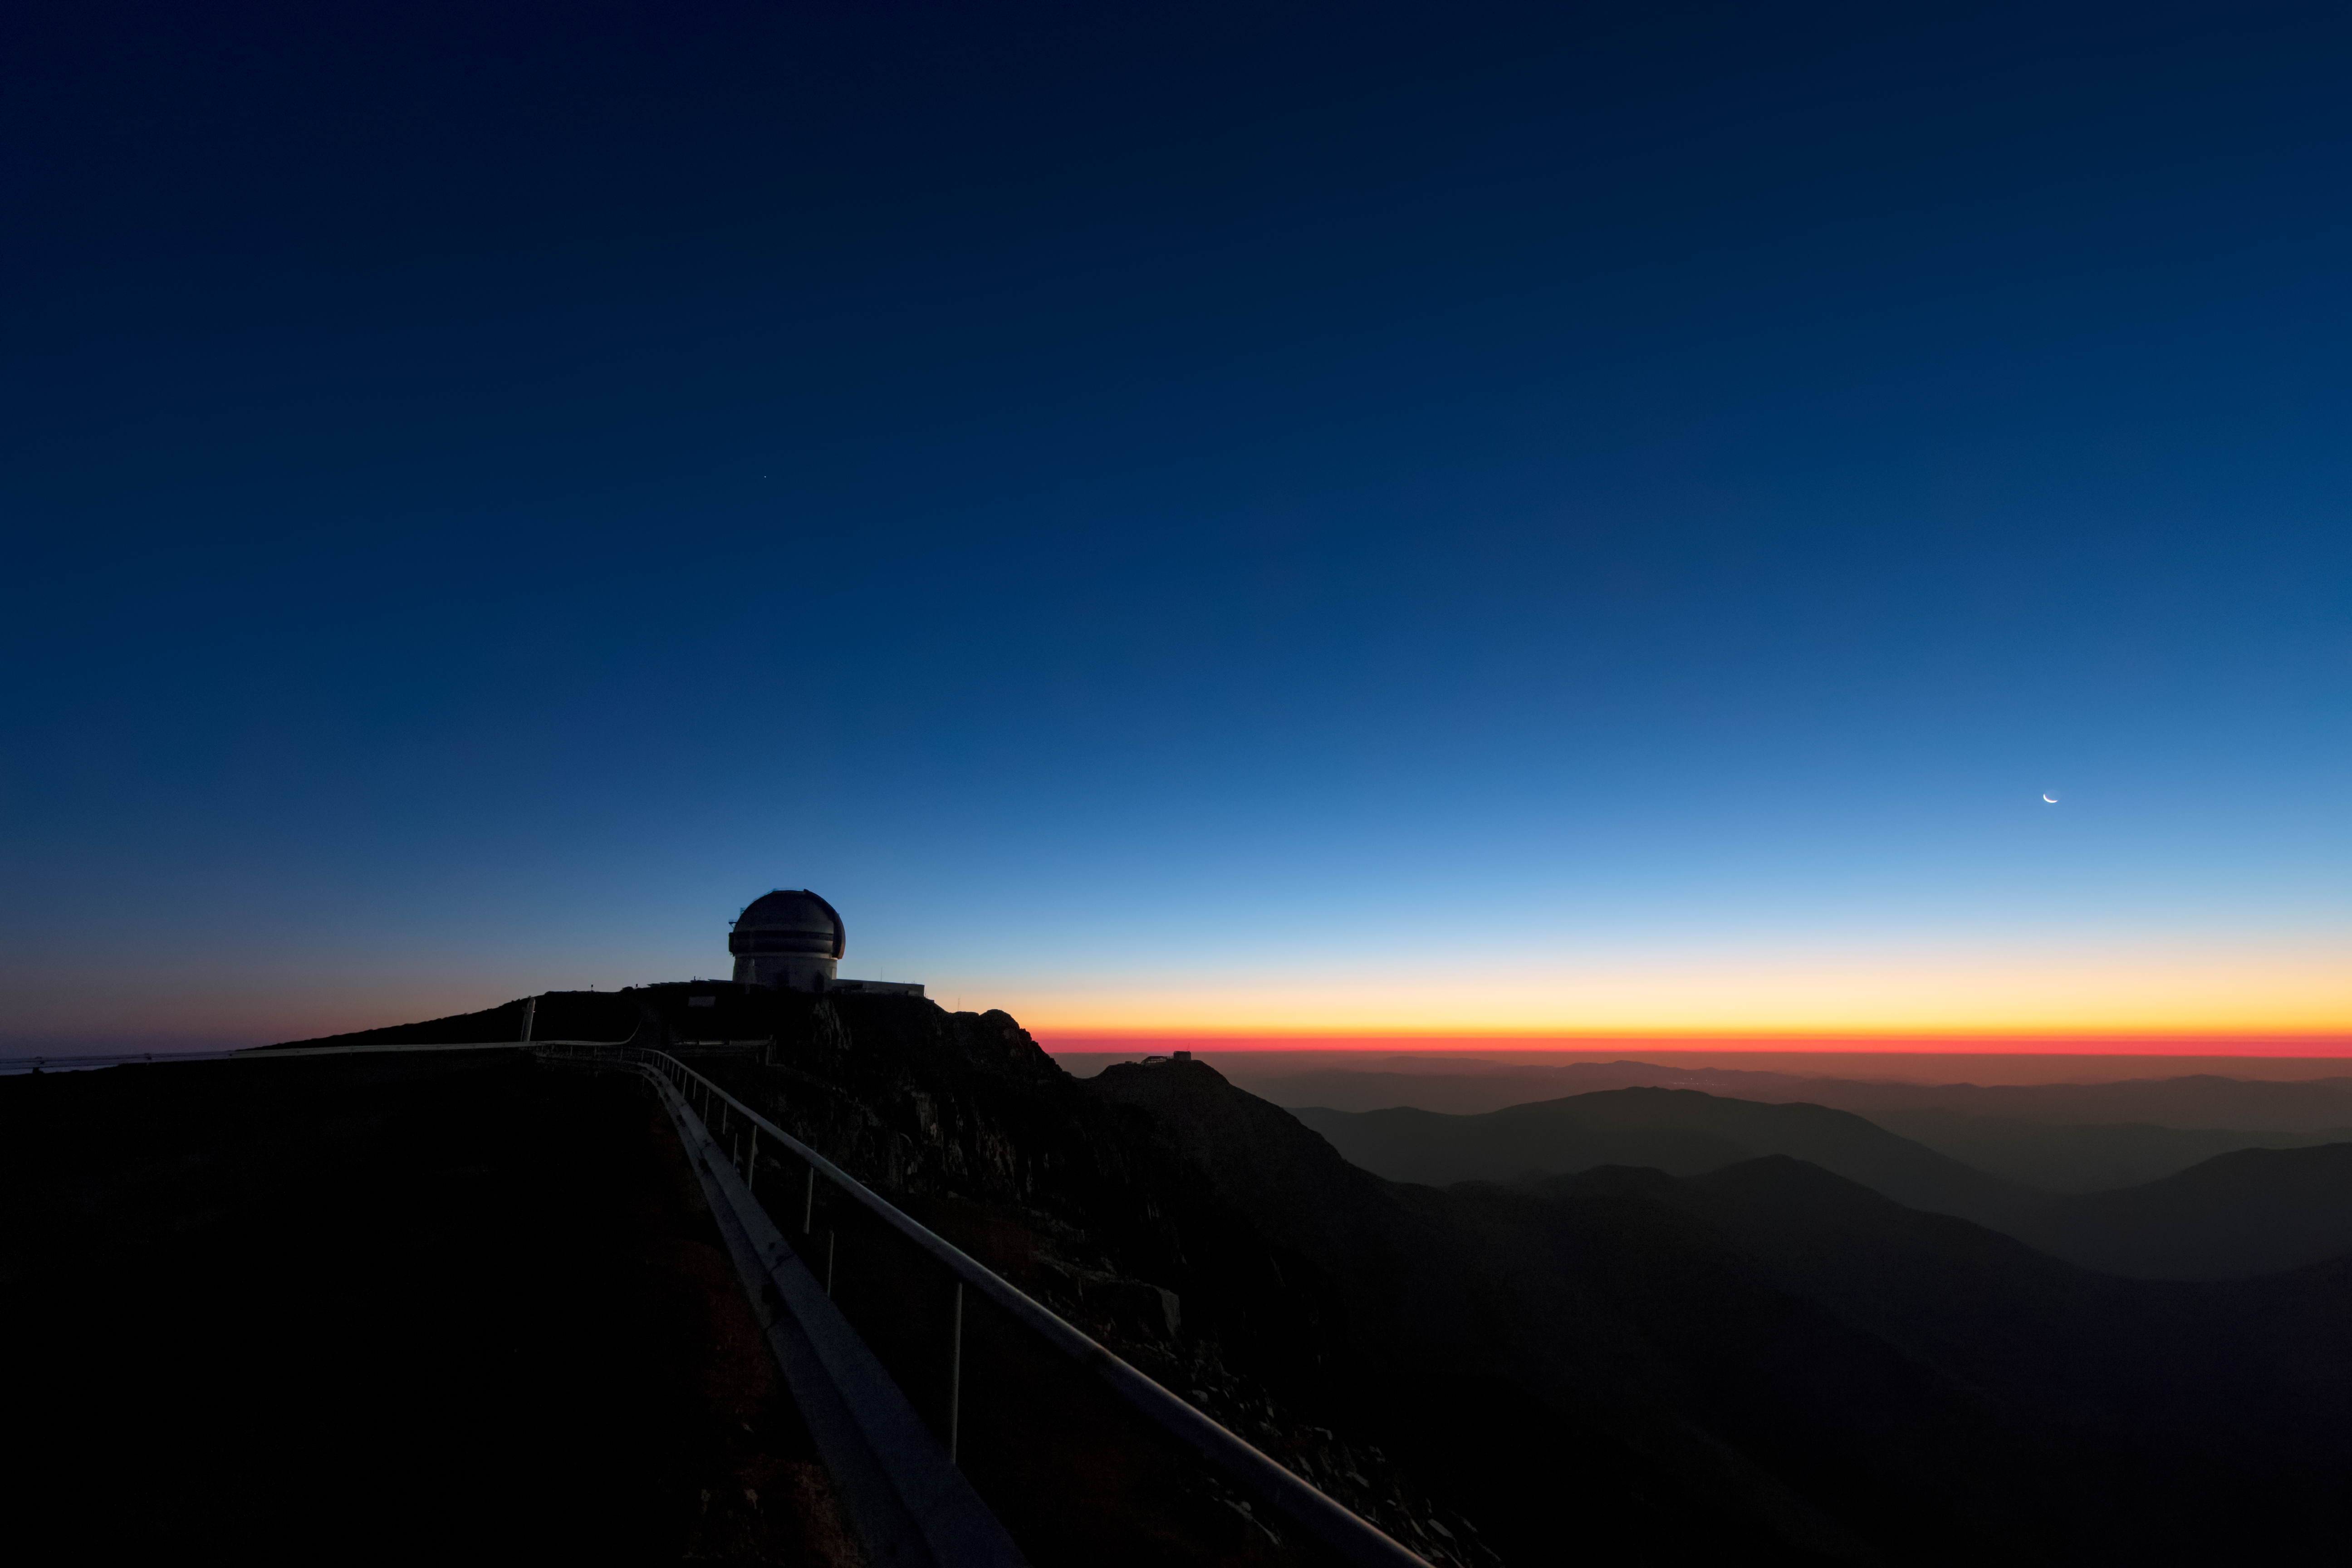

Twilight at Gemini South

This photo shows twilight at the Gemini South 8-meter telescope located on Cerro Pachón, Chile. Gemini South is a part of the International Gemini Observatory, a program of NSF NOIRLab.

Credit: International Gemini Observatory/NOIRLab/AURA/NSF/M. Paredes